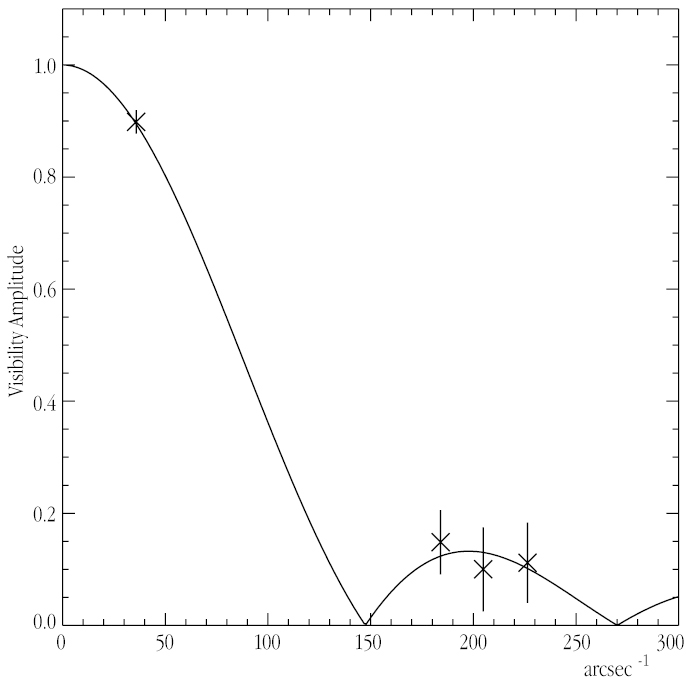

"Visibility Curve" of the star Psi Phoenicis

This chart shows the "visibility curve" for the red giant star Psi Phoenicis as measured on two nights (16 data sets; three points to the right) with two VLT UTs (ANTU + MELIPAL) for three different positions in the sky and on four nights with the 40-cm test siderostats on a shorter 16-m baseline (8 data sets; one point to the left); see the text below. From the fitted curve, a preliminary value of the angular diameter is 8.21 ± 0.02 milli-arcsec (mas).

Credit: ESO